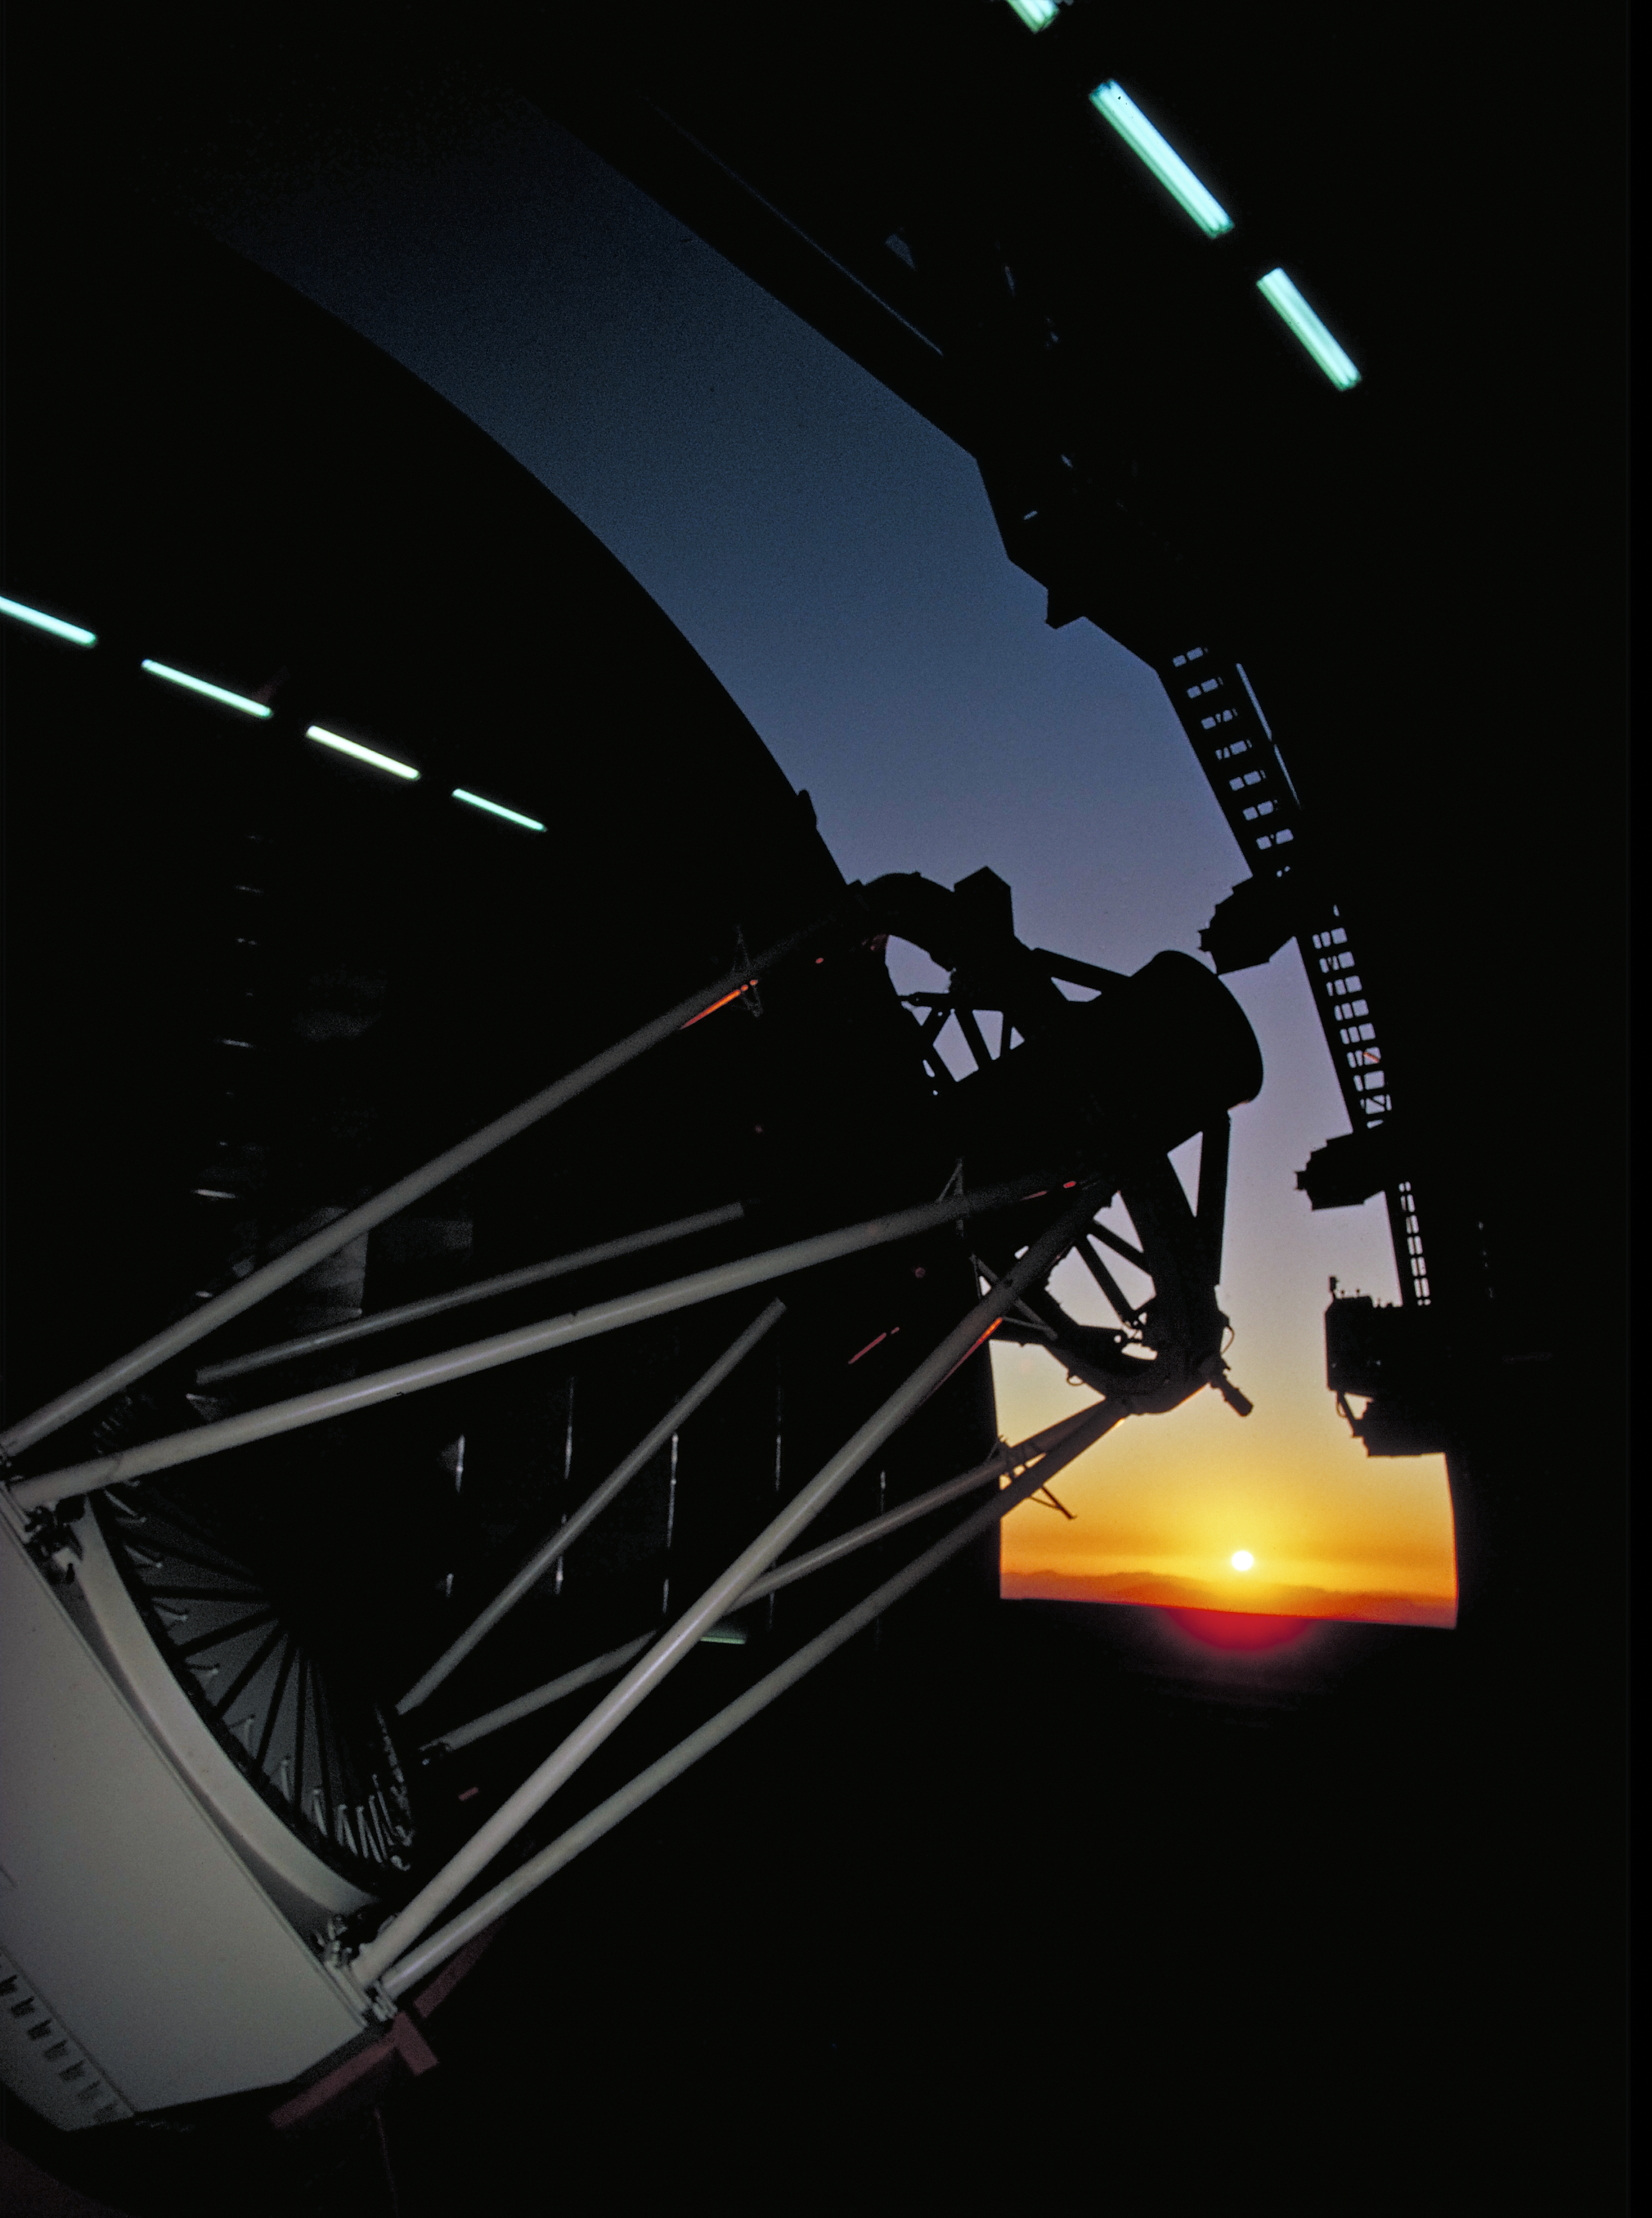

Nicholas U. Mayall 4-meter Telescope interior

Nicholas U. Mayall 4-meter Telescope interior.

Credit: KPNO/NOIRLab/NSF/AURA/P. Marenfeld